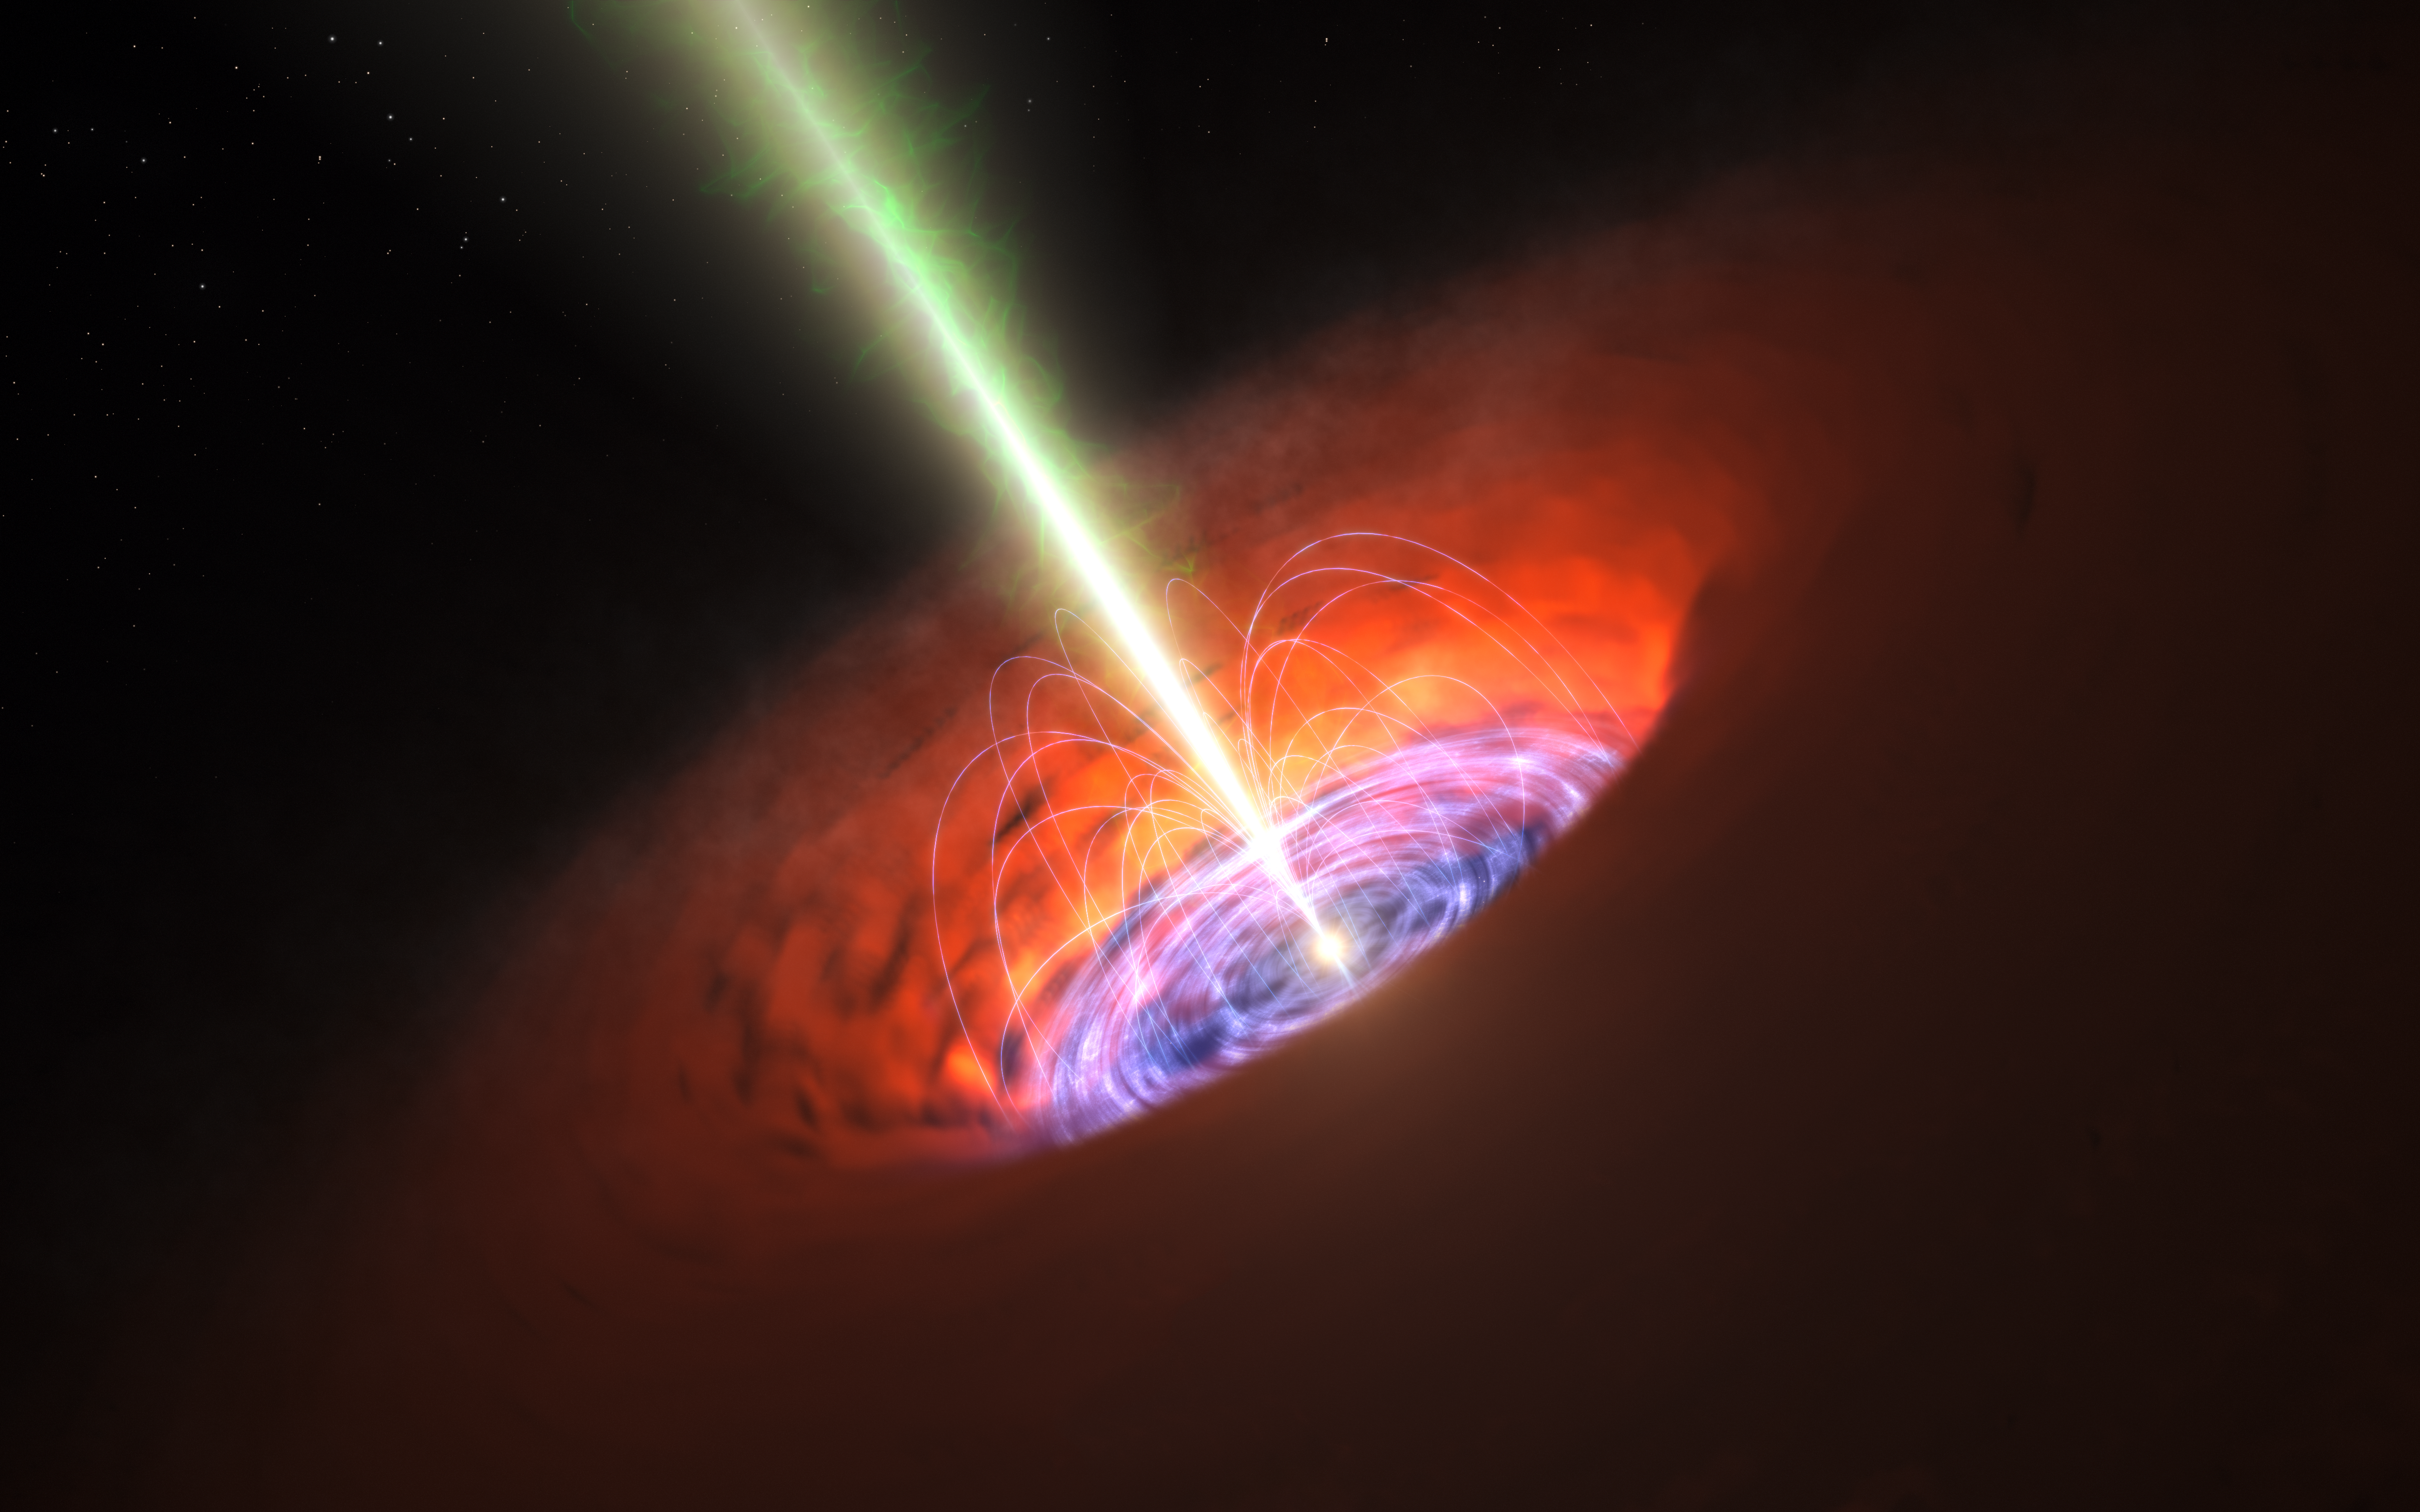

Artist’s impression of a supermassive black hole at the centre of a galaxy

This artist’s impression shows the surroundings of a supermassive black hole, typical of that found at the heart of many galaxies. The black hole itself is surrounded by a brilliant accretion disc of very hot, infalling material and, further out, a dusty torus. There are also often high-speed jets of material ejected at the black hole’s poles that can extend huge distances into space. Observations with ALMA have detected a very strong magnetic field close to the black hole at the base of the jets and this is probably involved in jet production and collimation.

Credit: ESO/L. Calçada